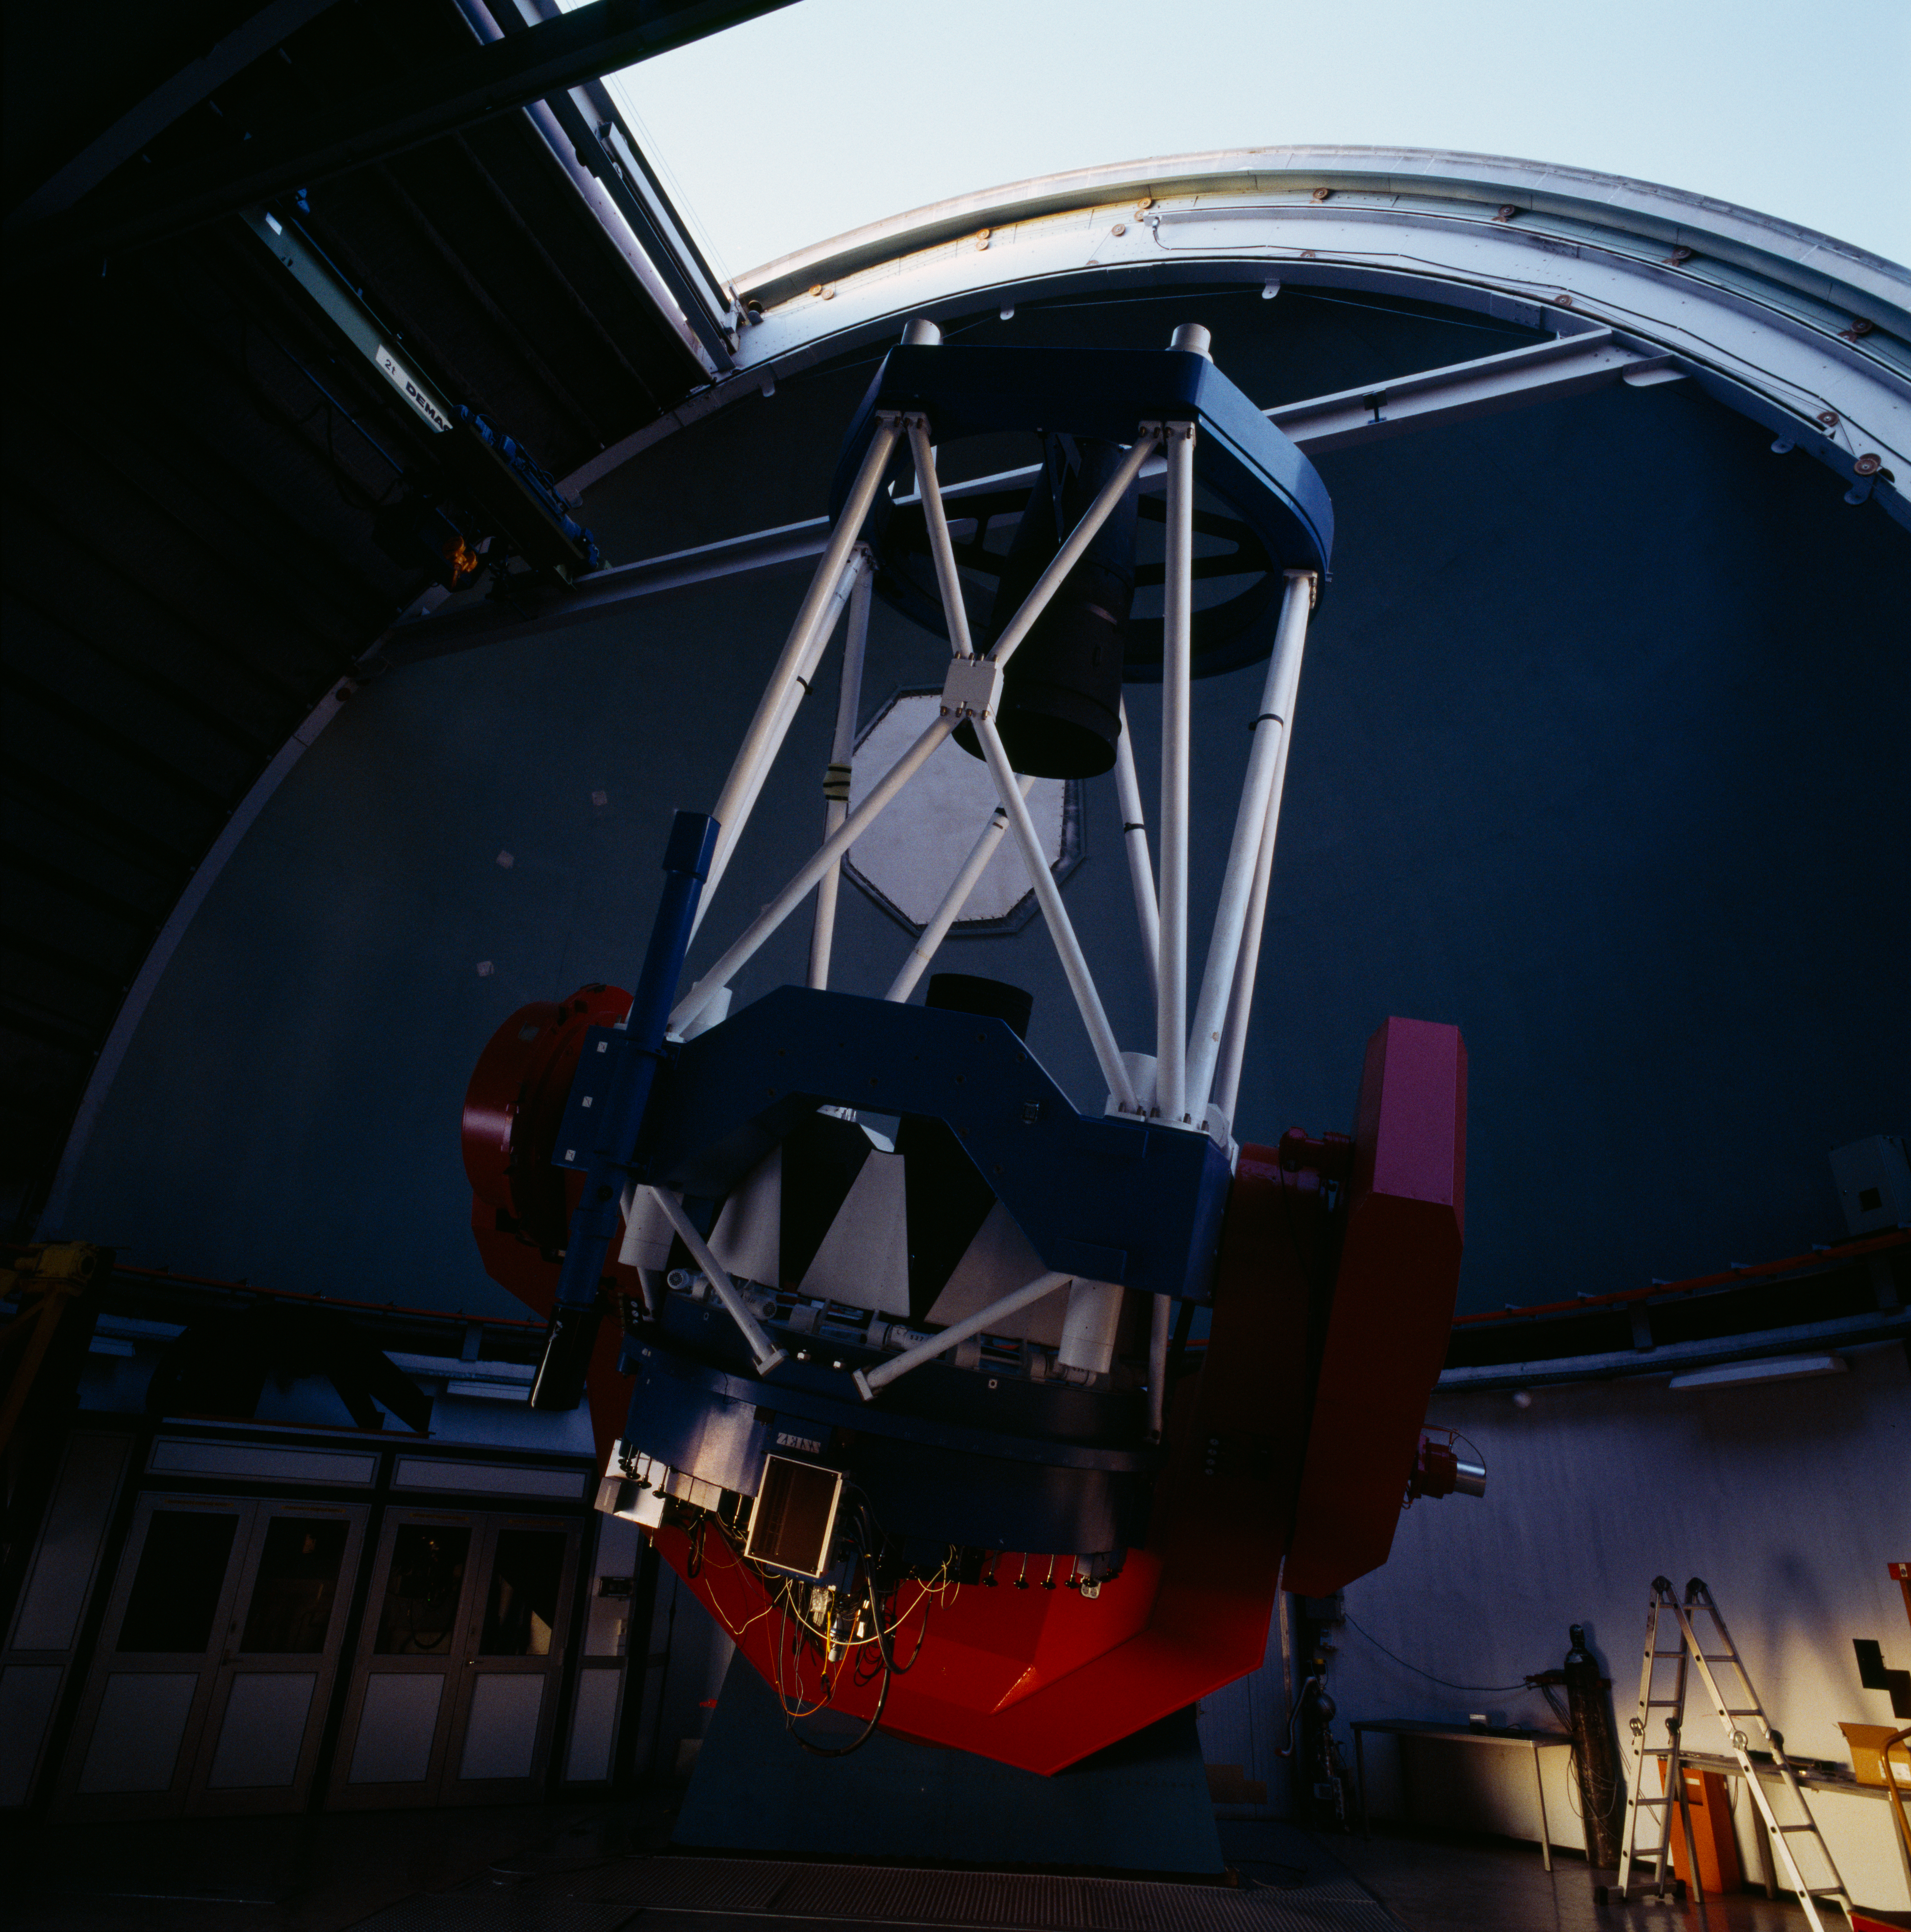

MPG/ESO 2.2-metre telescope

The MPG/ESO 2.2-metre telescope at La Silla has been in operation since early 1984 and was on loan to ESO from the Max Planck Gesellschaft. Operation and maintenance of the telescope was the responsibility of ESO until September 2013. The telescope (which is a fork mounted Ritchey-Chretien) was built by Zeiss and is equipped with WFI, FEROS and GROND.

Credit: ESO/H.H.Heyer